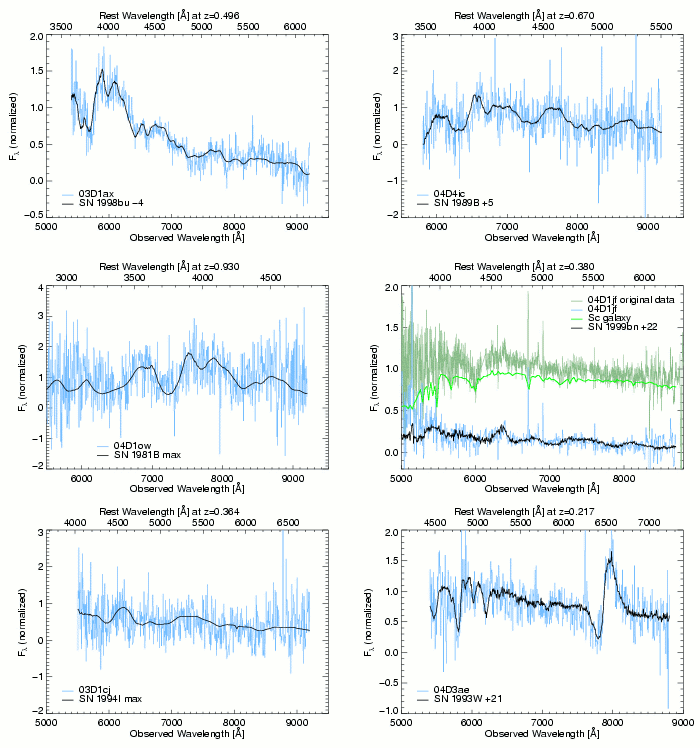

Spectra of SNLS candidates observed by Gemini

Spectra of SNLS candidates observed by Gemini. Unbinned and binned versions are shown. See the paper by D.A. Howell et al. for more details.

Credit: International Gemini Observatory/NOIRLab/NSF/AURA